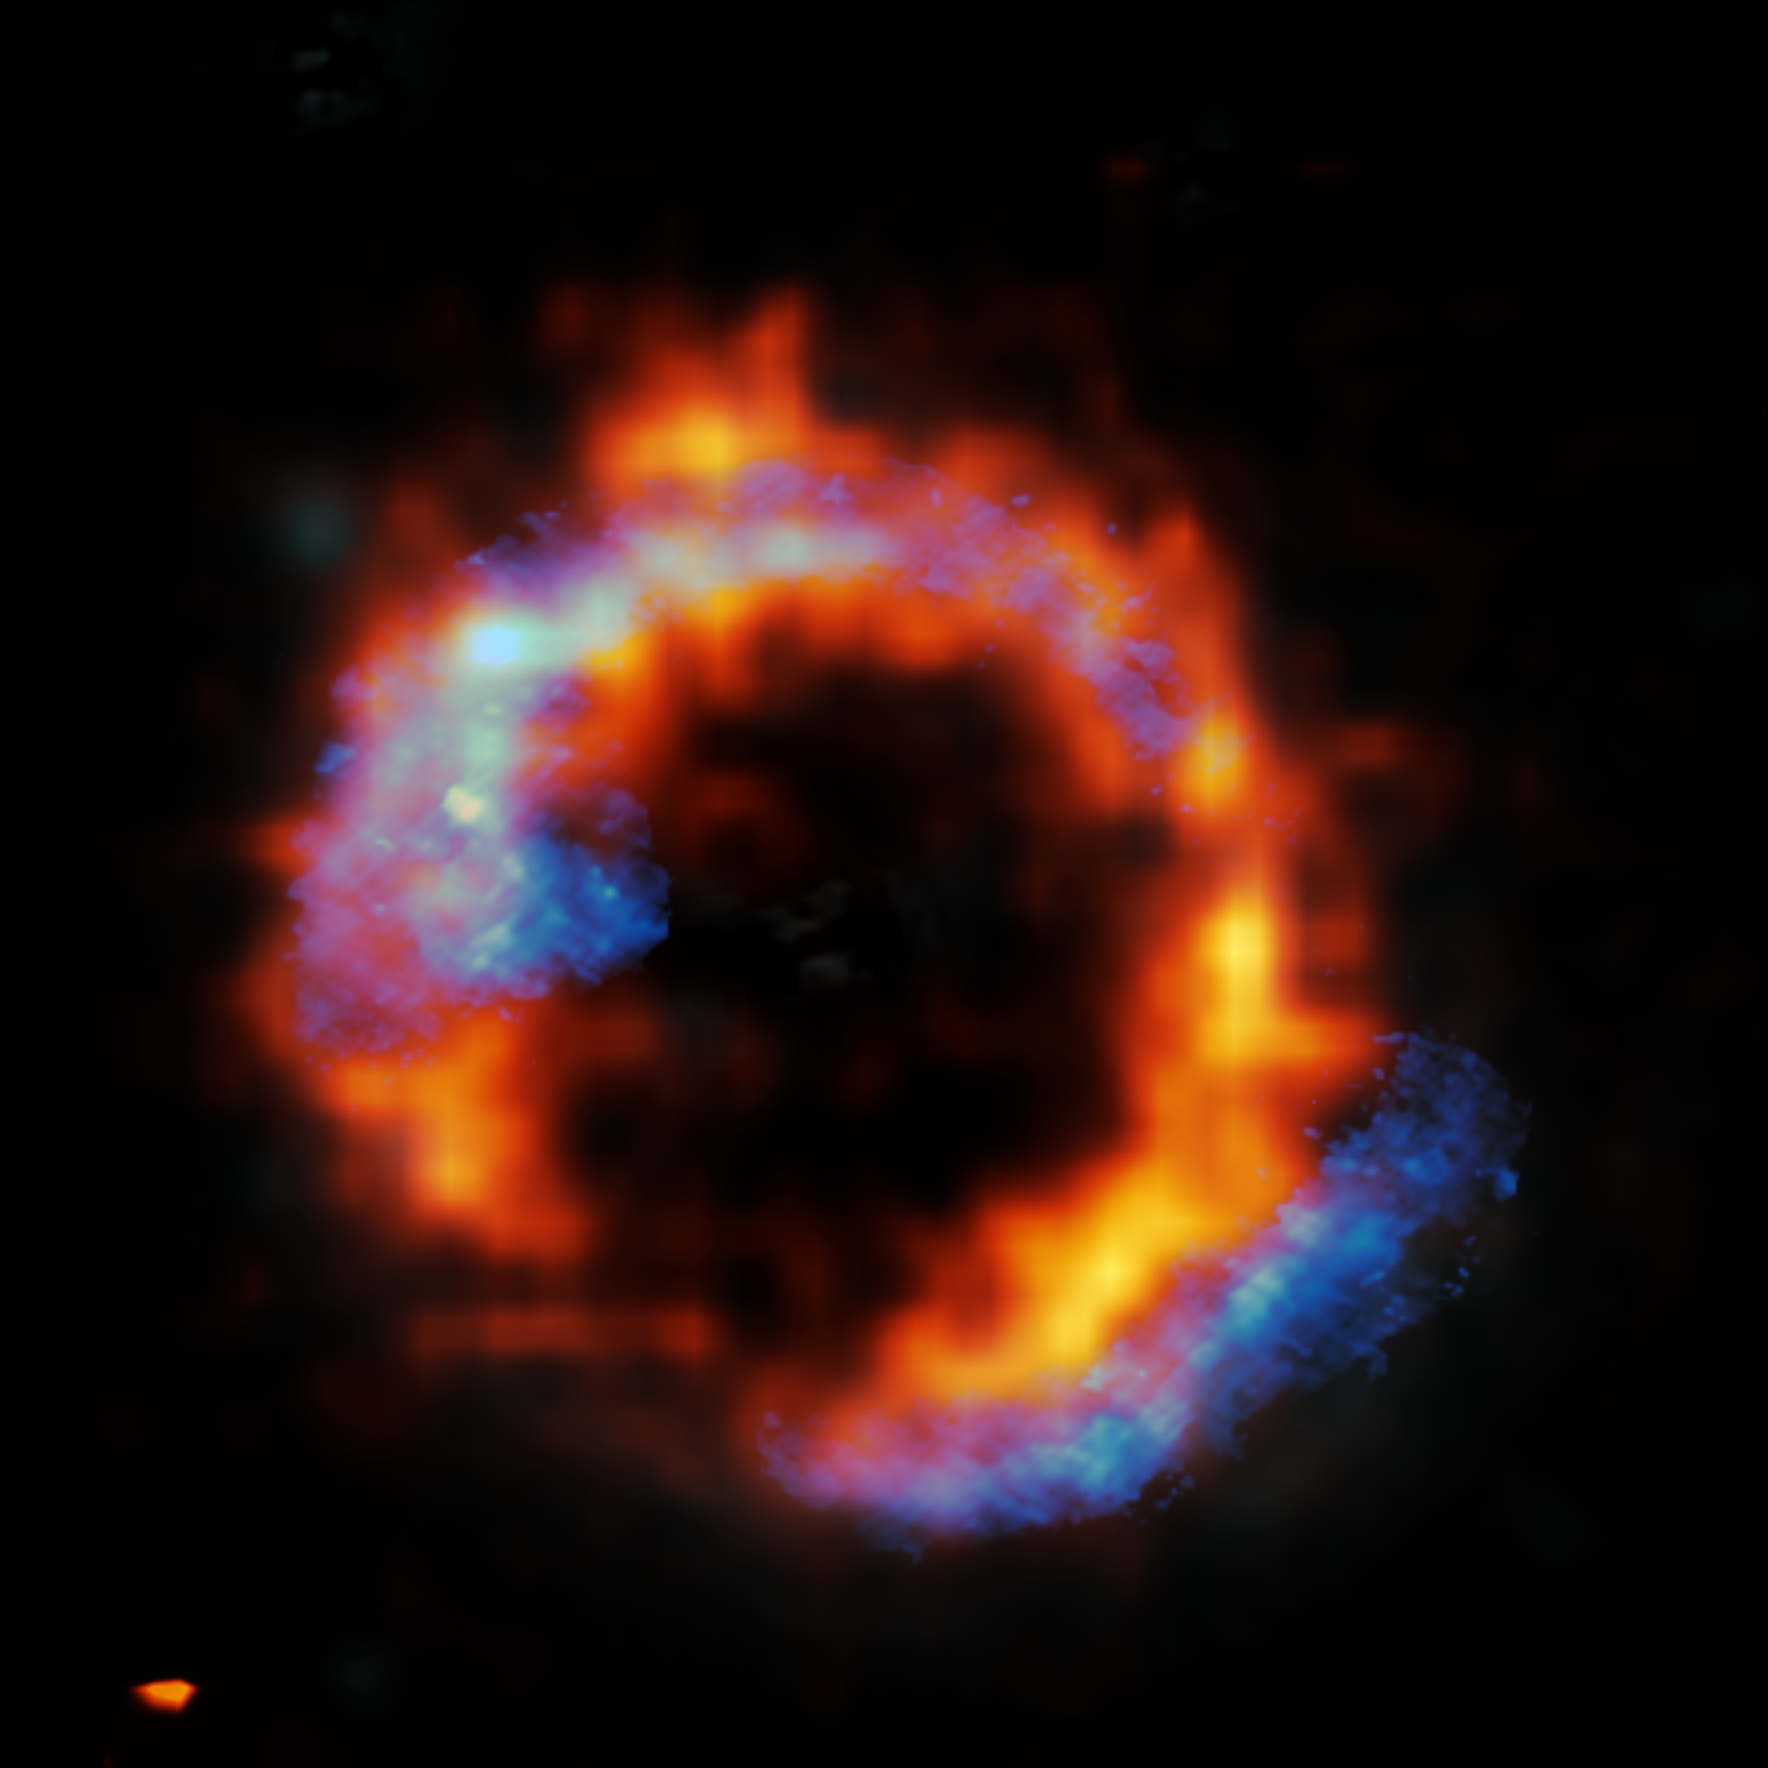

Zooming in on a surprising ring

This Picture of the Week shows the distant galaxy PJ0116-24, a so-called Hyper Luminous Infrared Galaxy (HyLIRG). HyLIRGs are incredibly bright galaxies, lit up by the extremely rapid star formation within them. But what triggers this?

Previous studies suggested that such extreme galaxies must result from galaxy mergers. These galaxy collisions are thought to create dense gas regions in which rapid star formation is triggered. But isolated galaxies could also become HyLIRGs via internal processes alone, if star-forming gas is rapidly funneled towards the galaxy’s centre.

In a new paper led by Daizhong Liu (Max-Planck Institute for Extraterrestrial Physics), observations from ESO’s Very Large Telescope (VLT) and the Atacama Large Millimetre/submillimetre Array (ALMA) were combined to study the motion of gas within PJ0116-24. ALMA traces cold gas, seen here in blue, whereas the VLT, with its new Enhanced Resolution Imager and Spectrograph (ERIS), traces warm gas, shown in red. Thanks to these detailed observations, the team discovered that the gas in this extreme galaxy was rotating in an organised fashion, rather than in the chaotic way expected after a galactic collision –– a surprising result! This shows convincingly that mergers aren’t always needed for a galaxy to become a HyLIRG.

PJ0116-24 is so far away that its light took about 10 billion years to reach us. Luckily, a foreground galaxy (not shown here) acted as a gravitational lens, bending and magnifying the light of PJ0116-24 behind it into the Einstein ring seen here. This precise cosmic alignment allows astronomers to zoom in on very distant objects and see them in a level of detail that would otherwise be very hard to achieve.

Credit: ALMA (ESO/NAOJ/NRAO)/ESO/D. Liu et al.